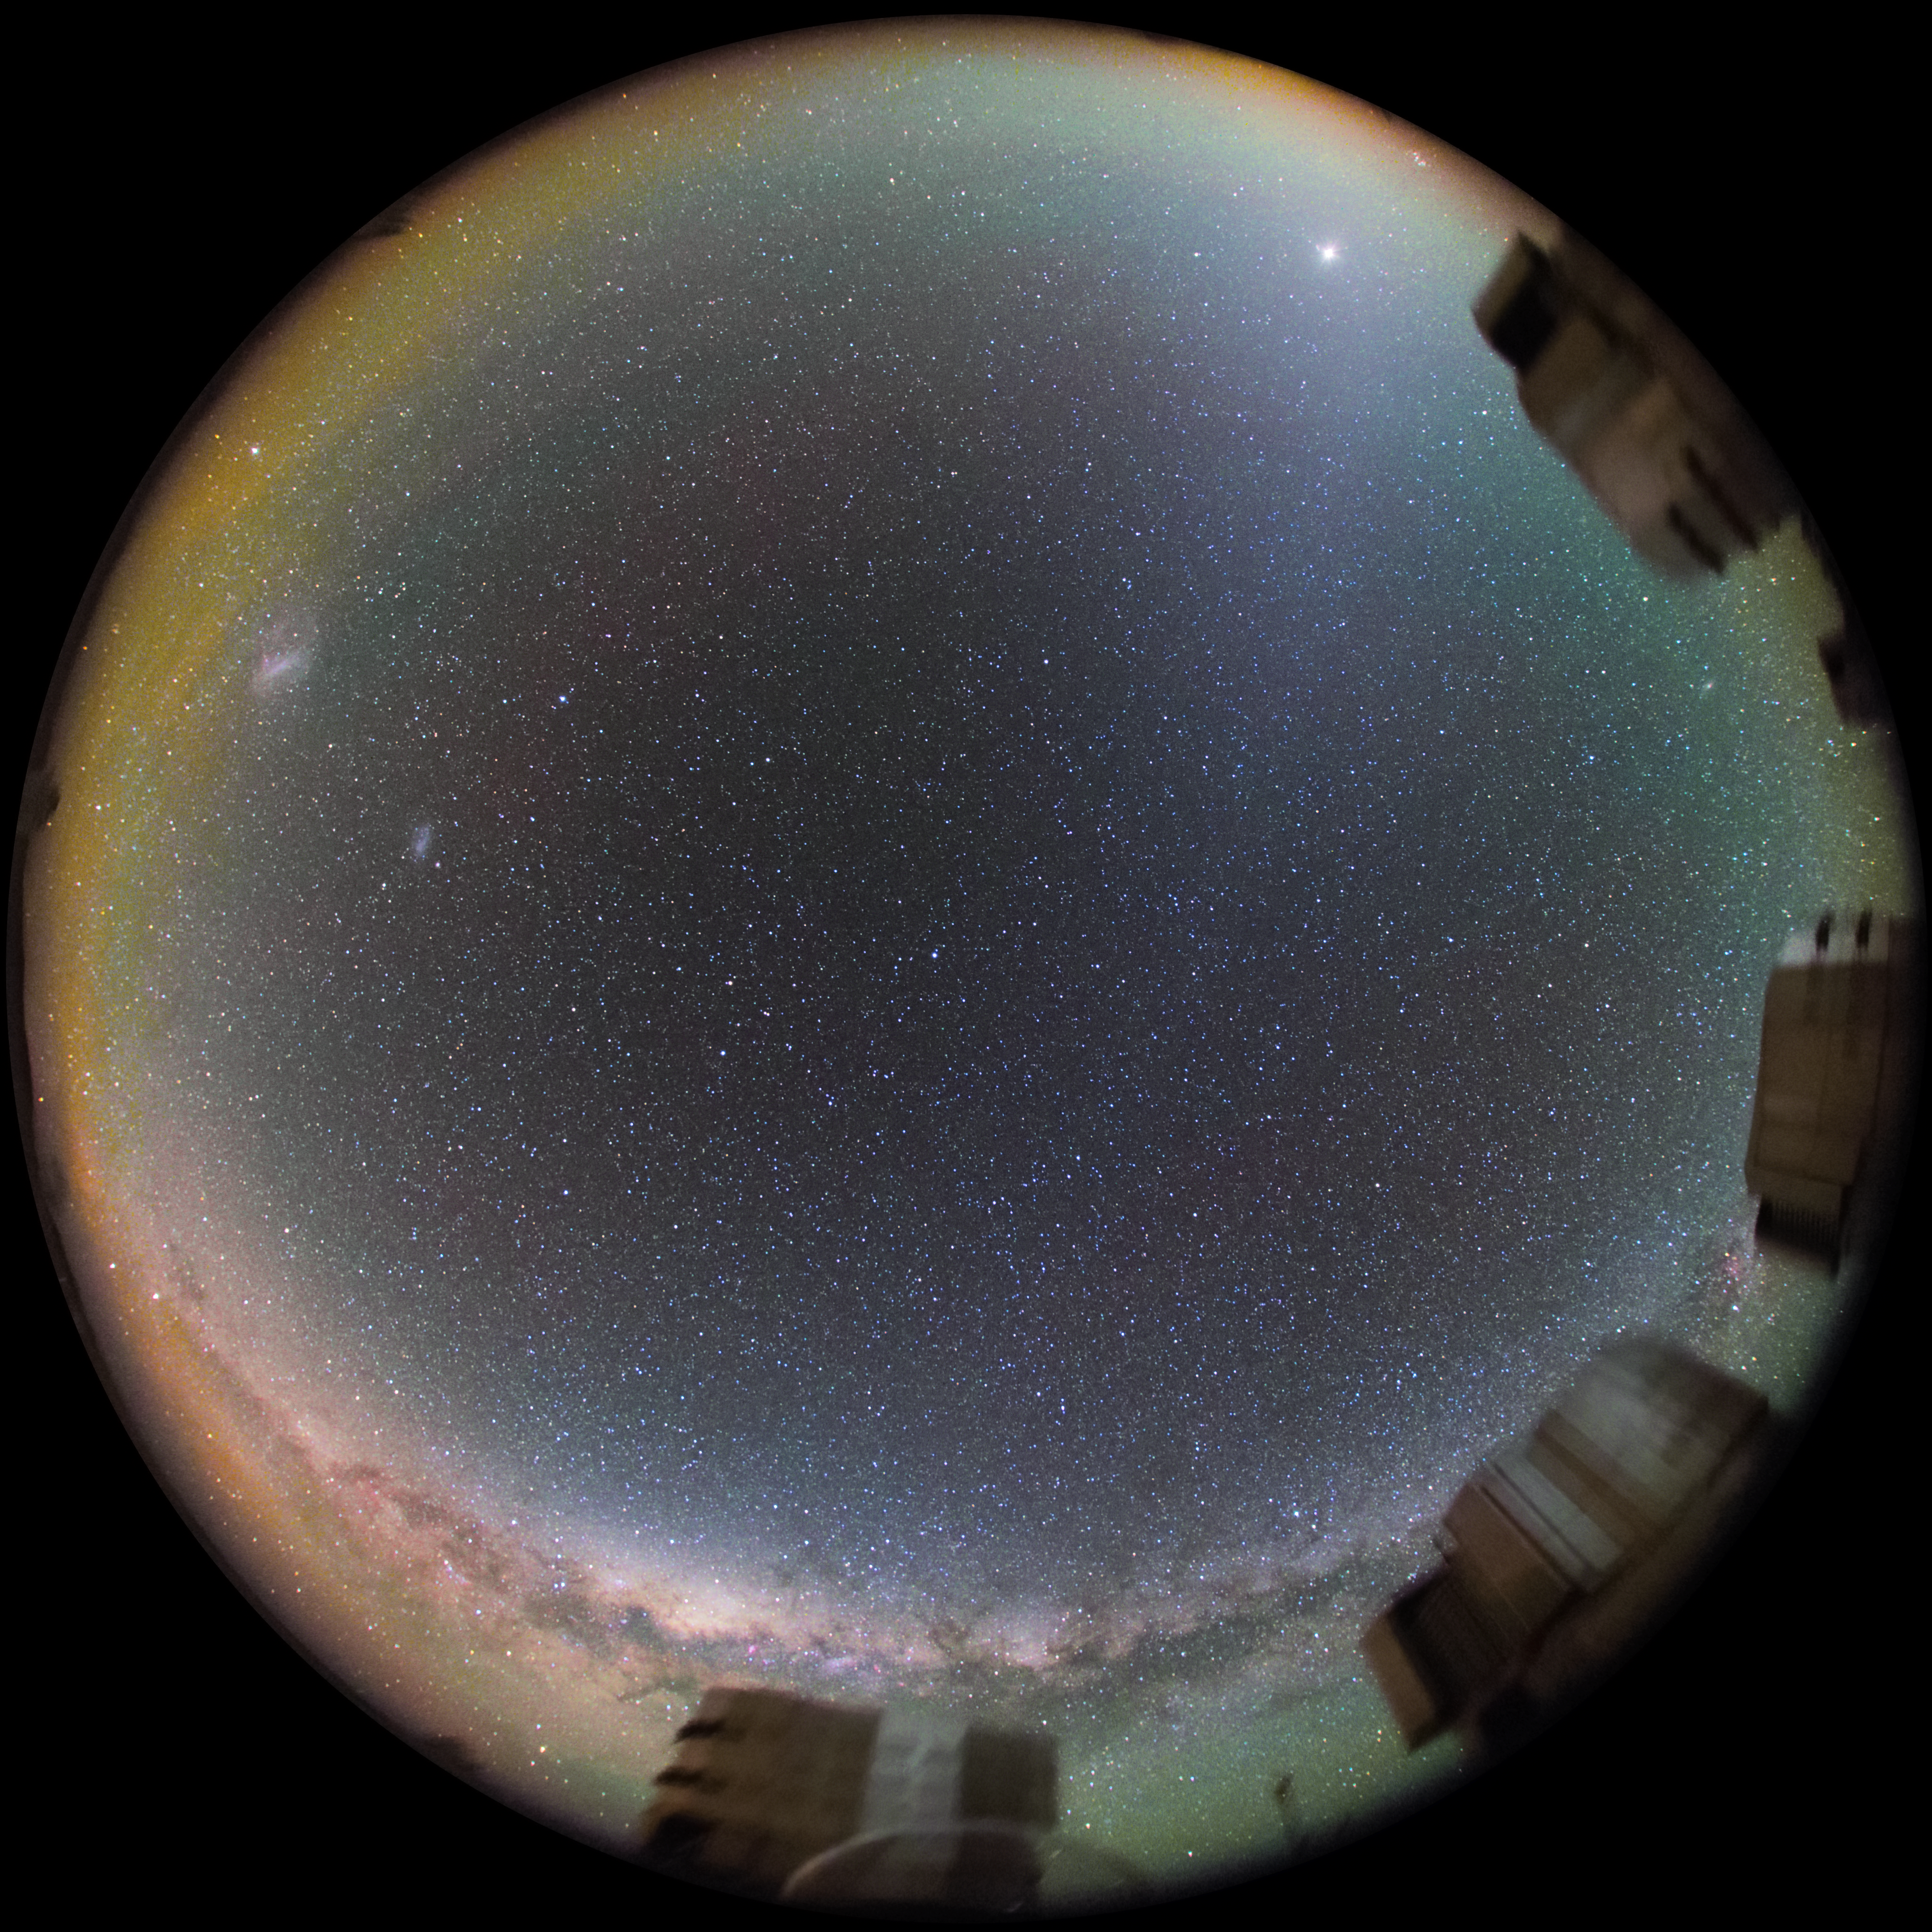

All around the starry sky

This image of a star-filled sky comes from one of the deep-sky 4k fish-eye cameras located at ESO's Paranal Observatory, in the Atacama Desert in Chile. At the bottom of the image runs the dusty band of the Milky Way Galaxy. The four 8-metre Unit Telescopes (UT), which are part of ESO's Very Large Telescope array (VLT), are along the edge of the image. More images like this are available at ESO's Webcam page.

Credit: ESO